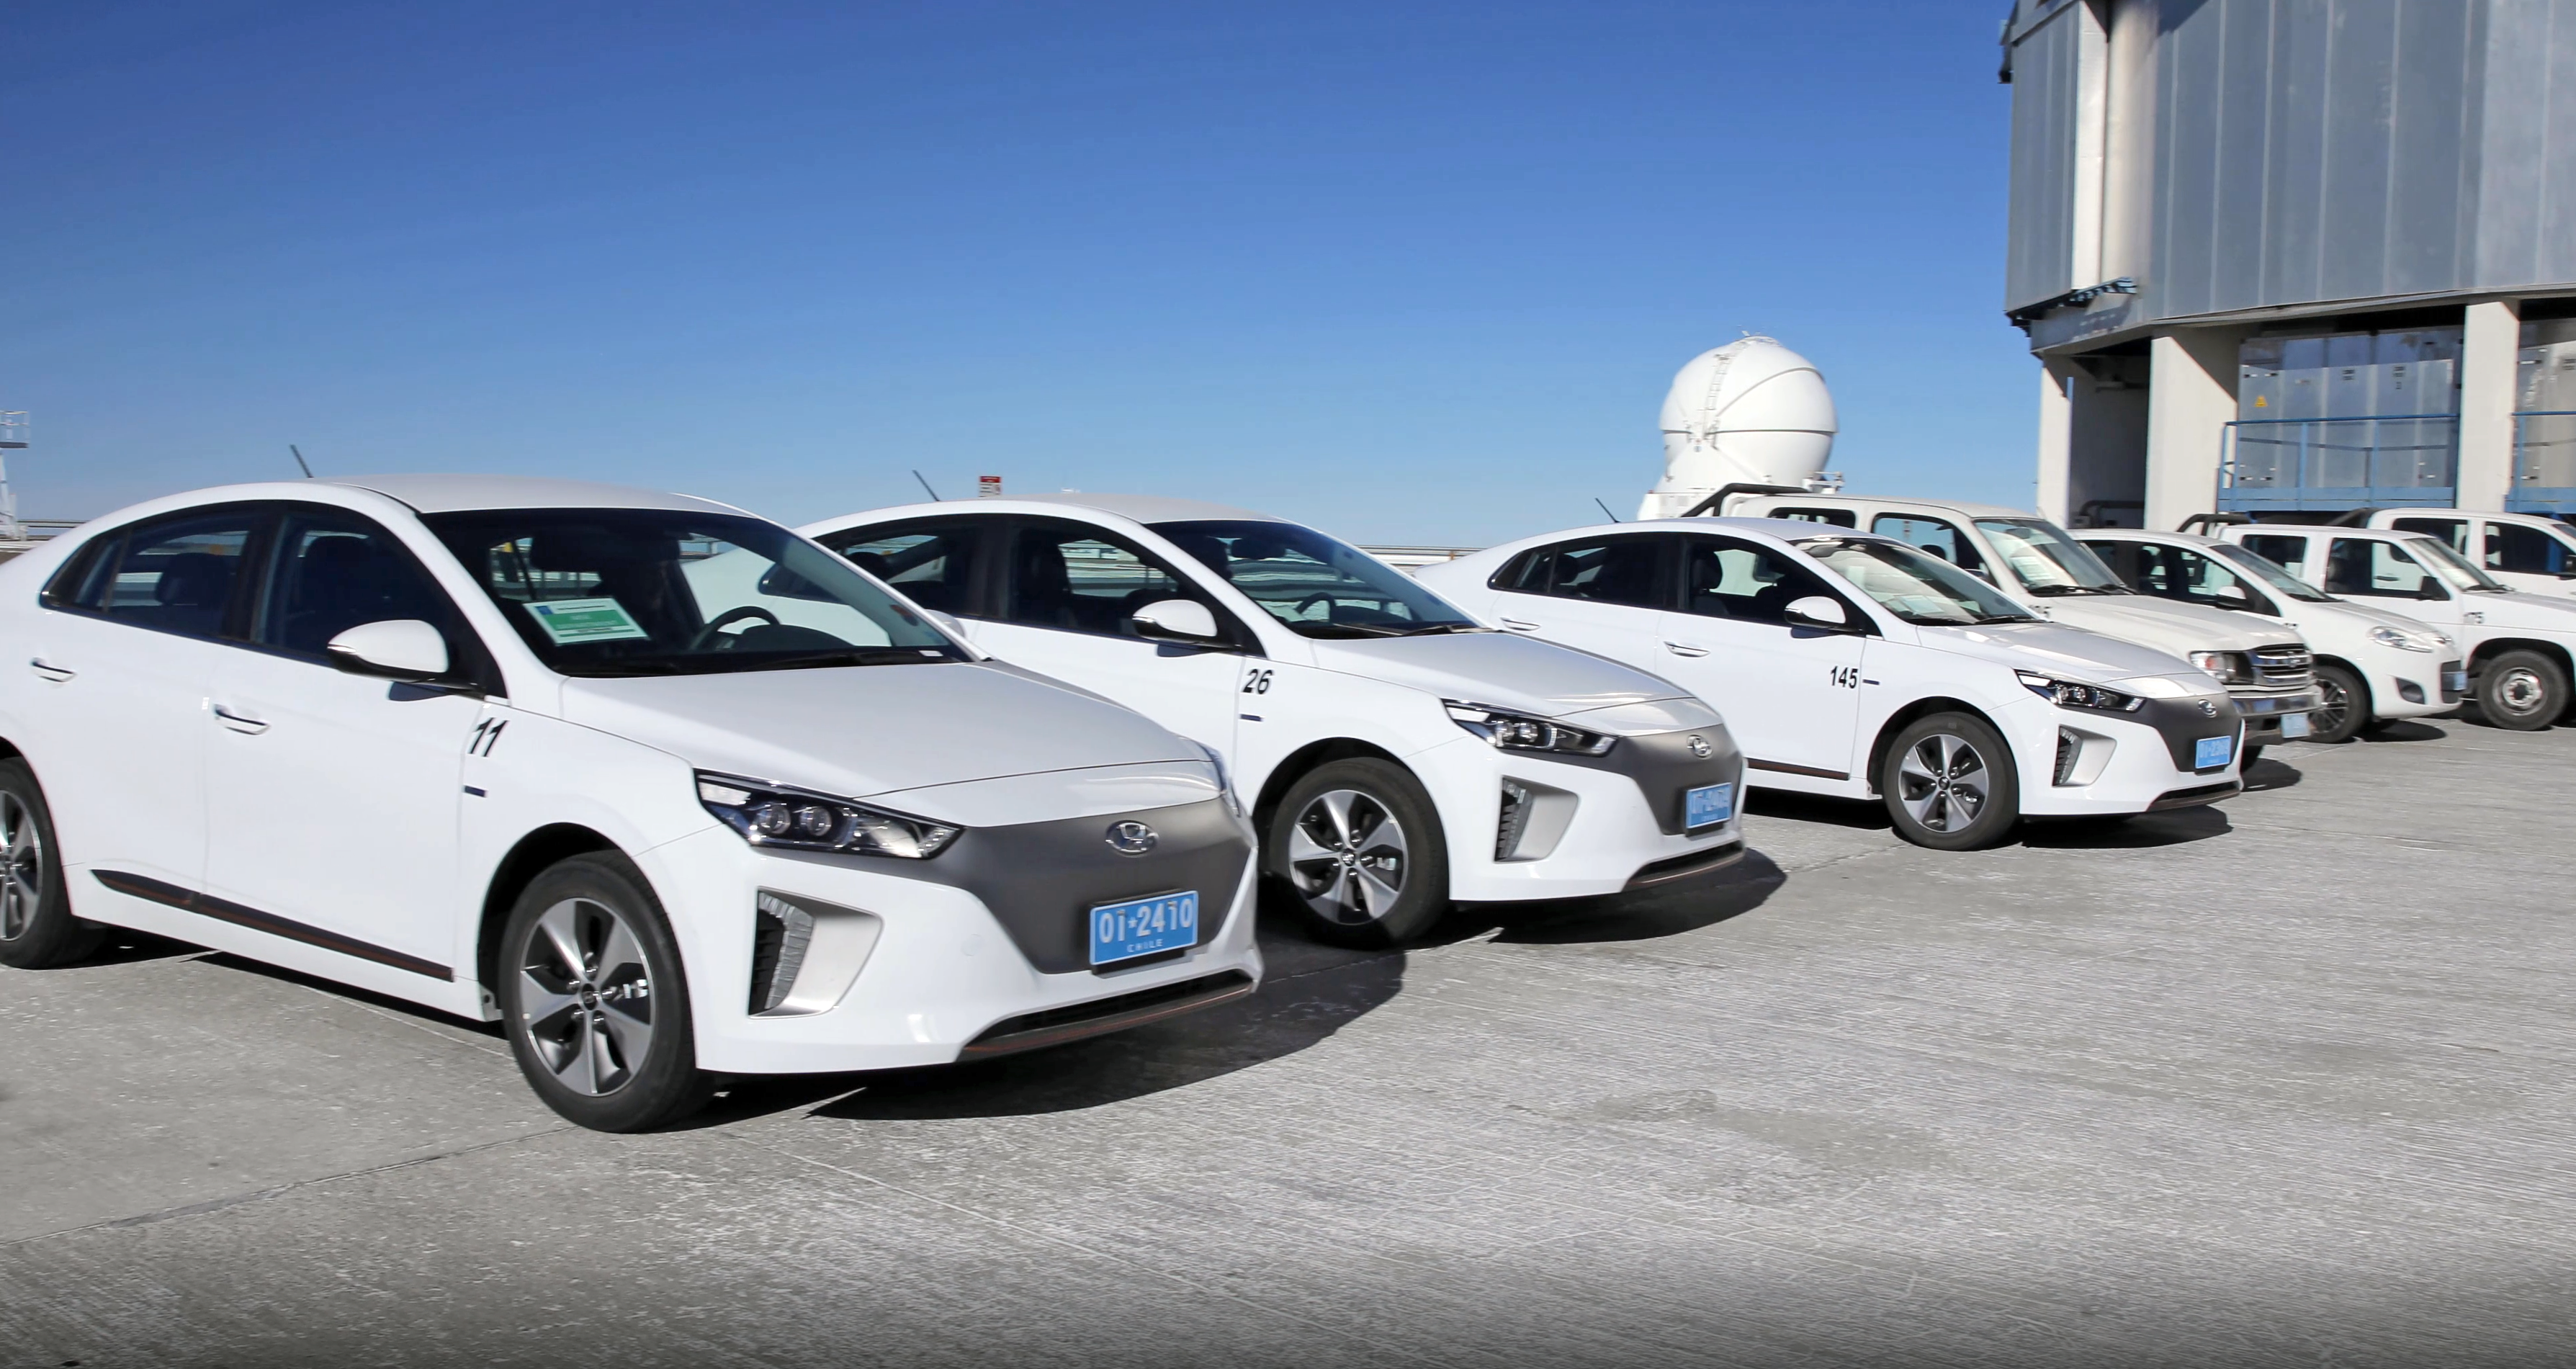

Electric vehicles

Electric cars in the Atacama Desert where the Paranal observing sites are located. This is one of the implementations that ESO is introducing to reduce its environmental footprint and limit its impact on the Chilean desert. The aim is to gradually replace 75% of ESO's petrol cars with electric cars over the next 10 years.

Credit: ESO